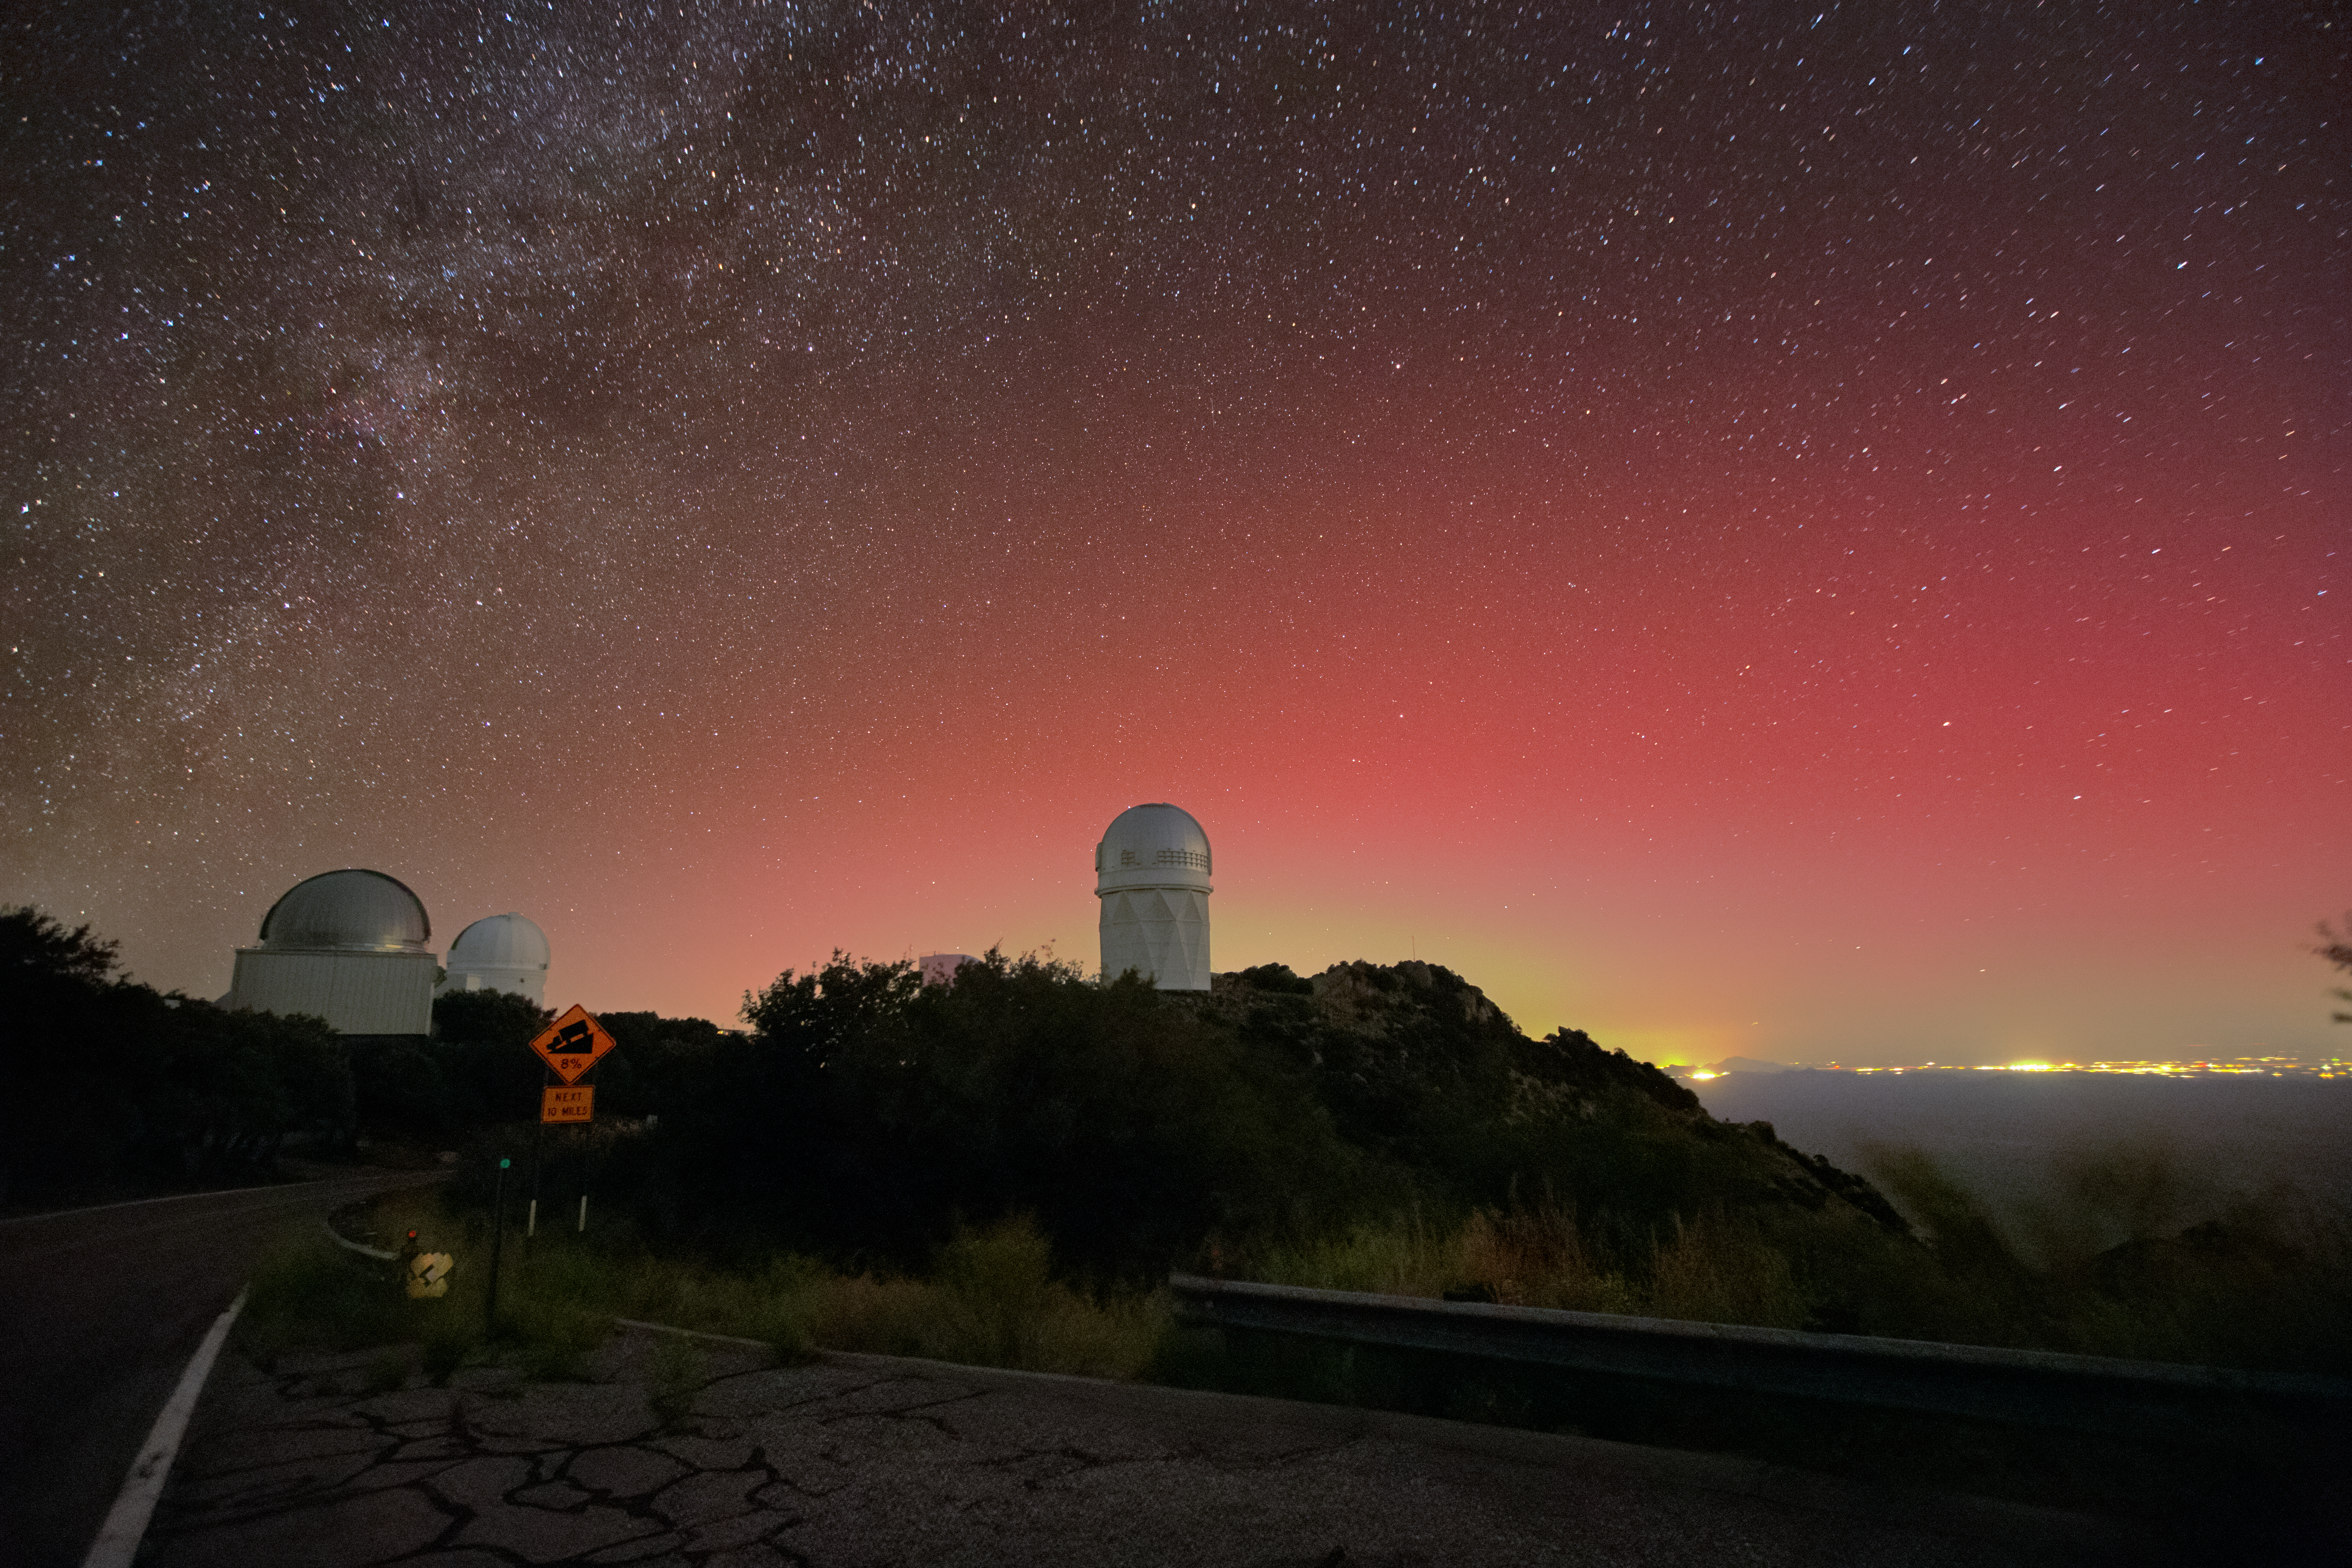

Aurora Above Kitt Peak National Observatory

Aurora borealis, also known as the northern lights, as seen from the U.S. National Science Foundation Kitt Peak National Observatory (KPNO), a Program of NSF NOIRLab. The telescope in the center is the Nicholas U. Mayall 4-meter Telescope, on which DESI is mounted.

Credit: DESI Collaboration/DOE/KPNO/NOIRLab/NSF/AURA/L. Tyas